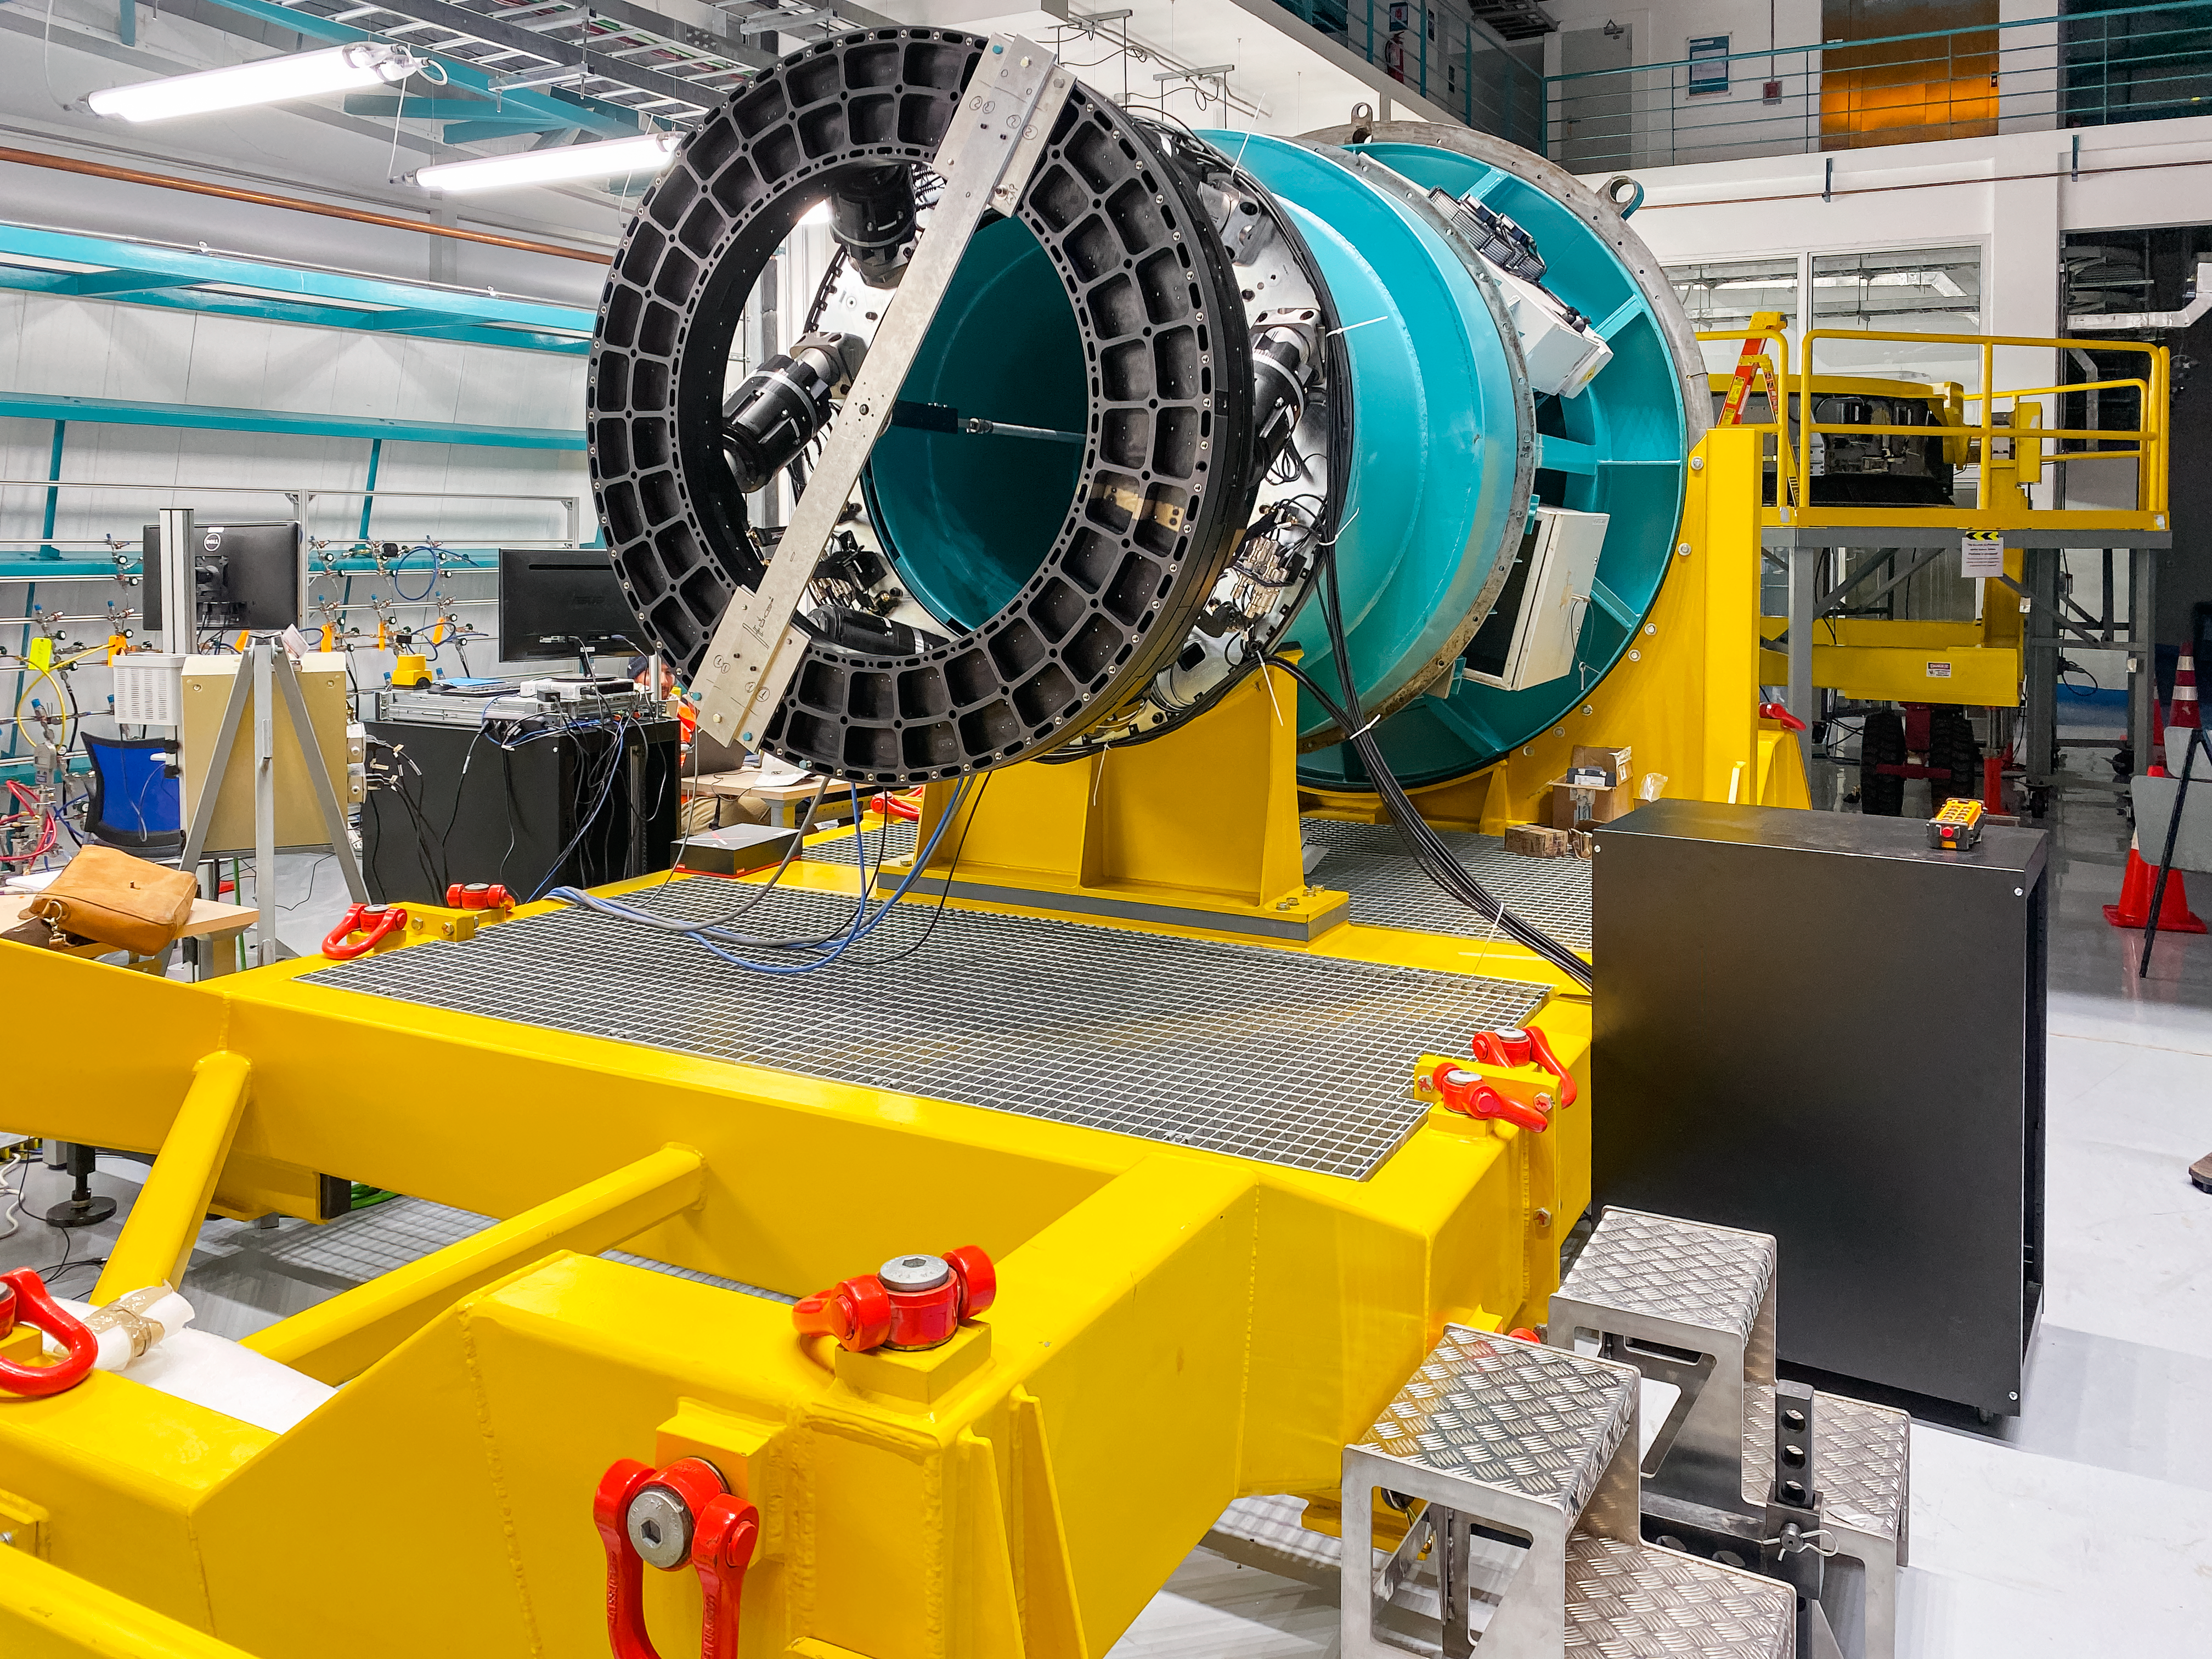

Camera Rotator Integration Work

The Telescope and Site team and System Integration, Test & Commissioning team from LSST, along with personnel from vendor Tekninker, have had success with early integration activities on the summit in recent weeks. The Camera Cable Wrap, the rotator, and the pointing component have been integrated together through the latest version of the Service Abstraction Layer (SAL) for testing. SAL is the intermediary between high-level software control and the hardware. The team identified minor operational restrictions, which will be addressed before the next round of testing, but in general the subsystems are working together well.

Credit: Rubin Observatory/NSF/AURA